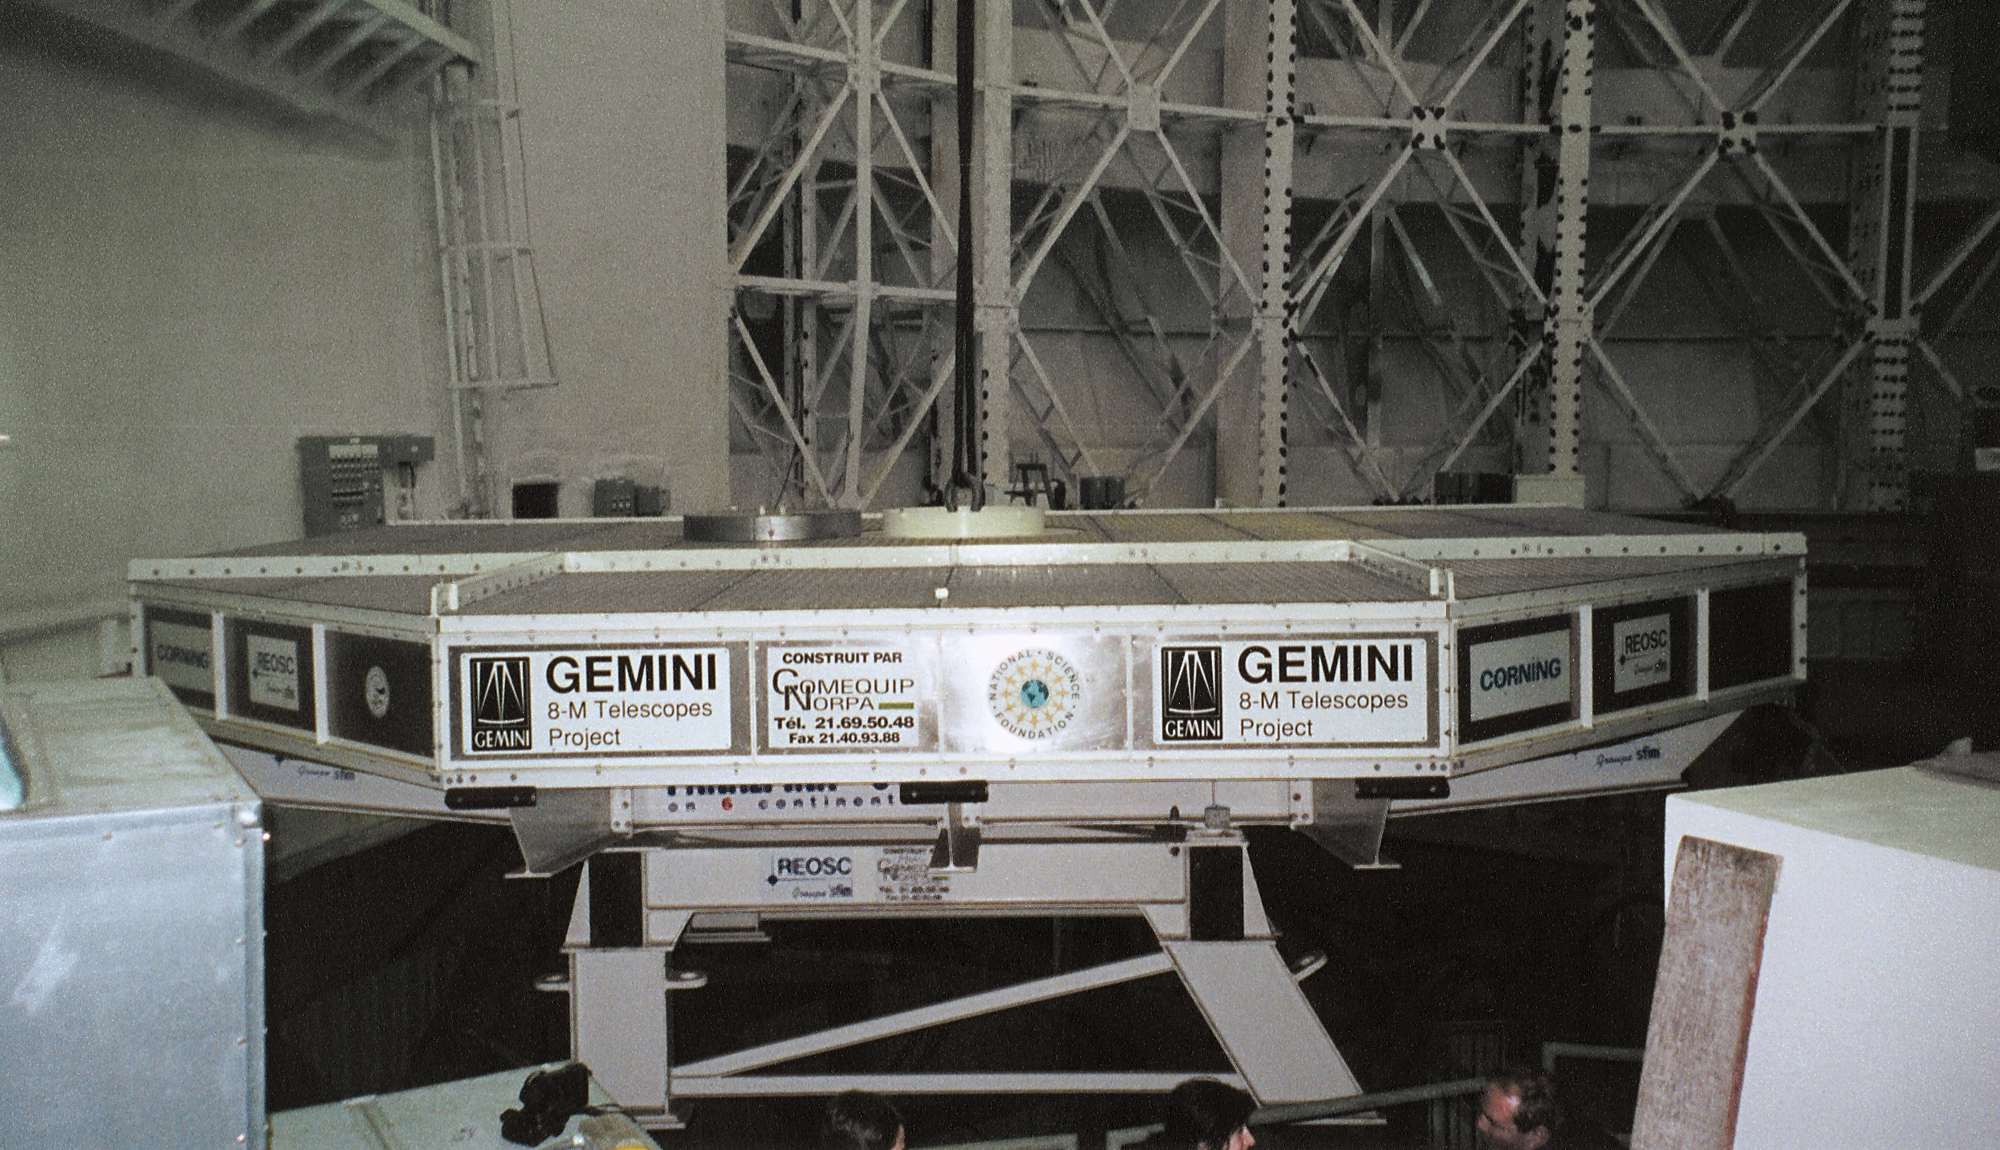

Gemini North, Mauna Kea

The mirror container with the vinylized cover off, in the enclosure base. June 28th 1998.

Credit: NOIRLab/NSF/AURA